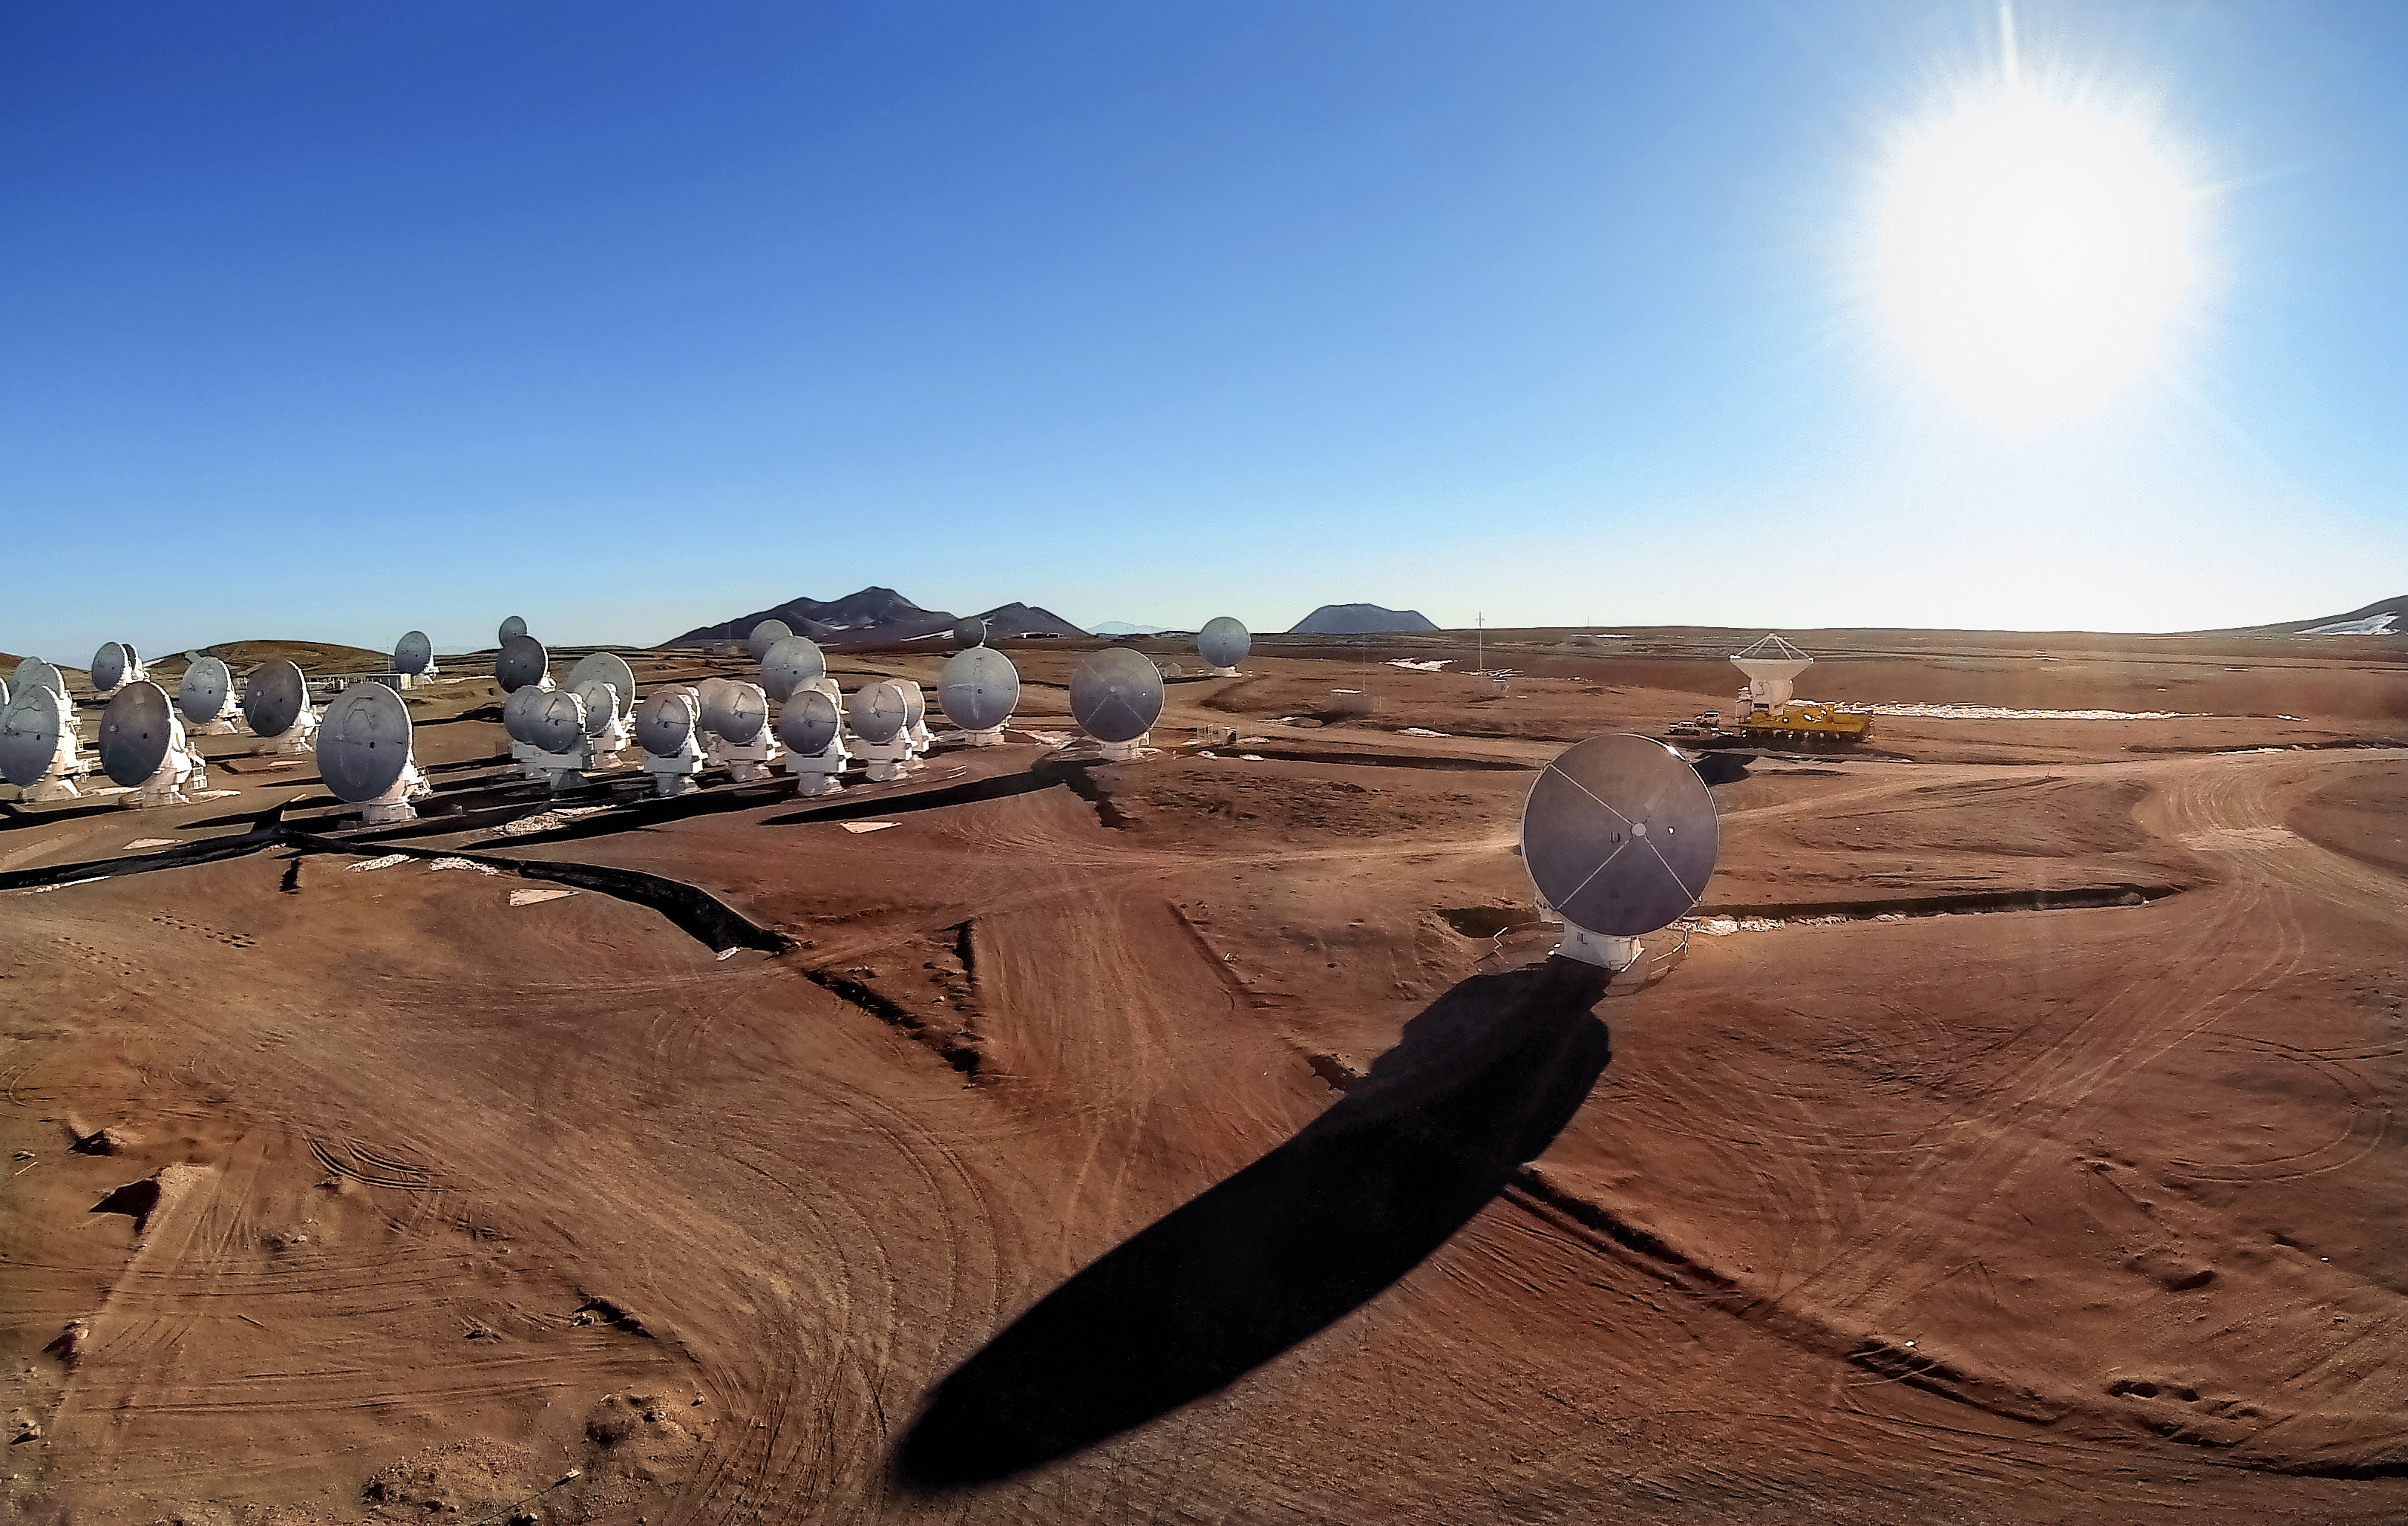

Giant shadows

The sun is low in the clear blue sky above the Chajnantor Plateau, and the giant dishes of the Atacama Large Millimeter/submillimeter Array (ALMA) cast long shadows across their desert surroundings. The dishes are all either 7 or 12 metres in diameter, and weigh over 100 tonnes. ALMA is the most powerful astronomical observatory of its kind, observing millimetre and submillimetre wavelengths to study the building blocks of stars, planetary systems, galaxies and life itself.

Credit: ESO